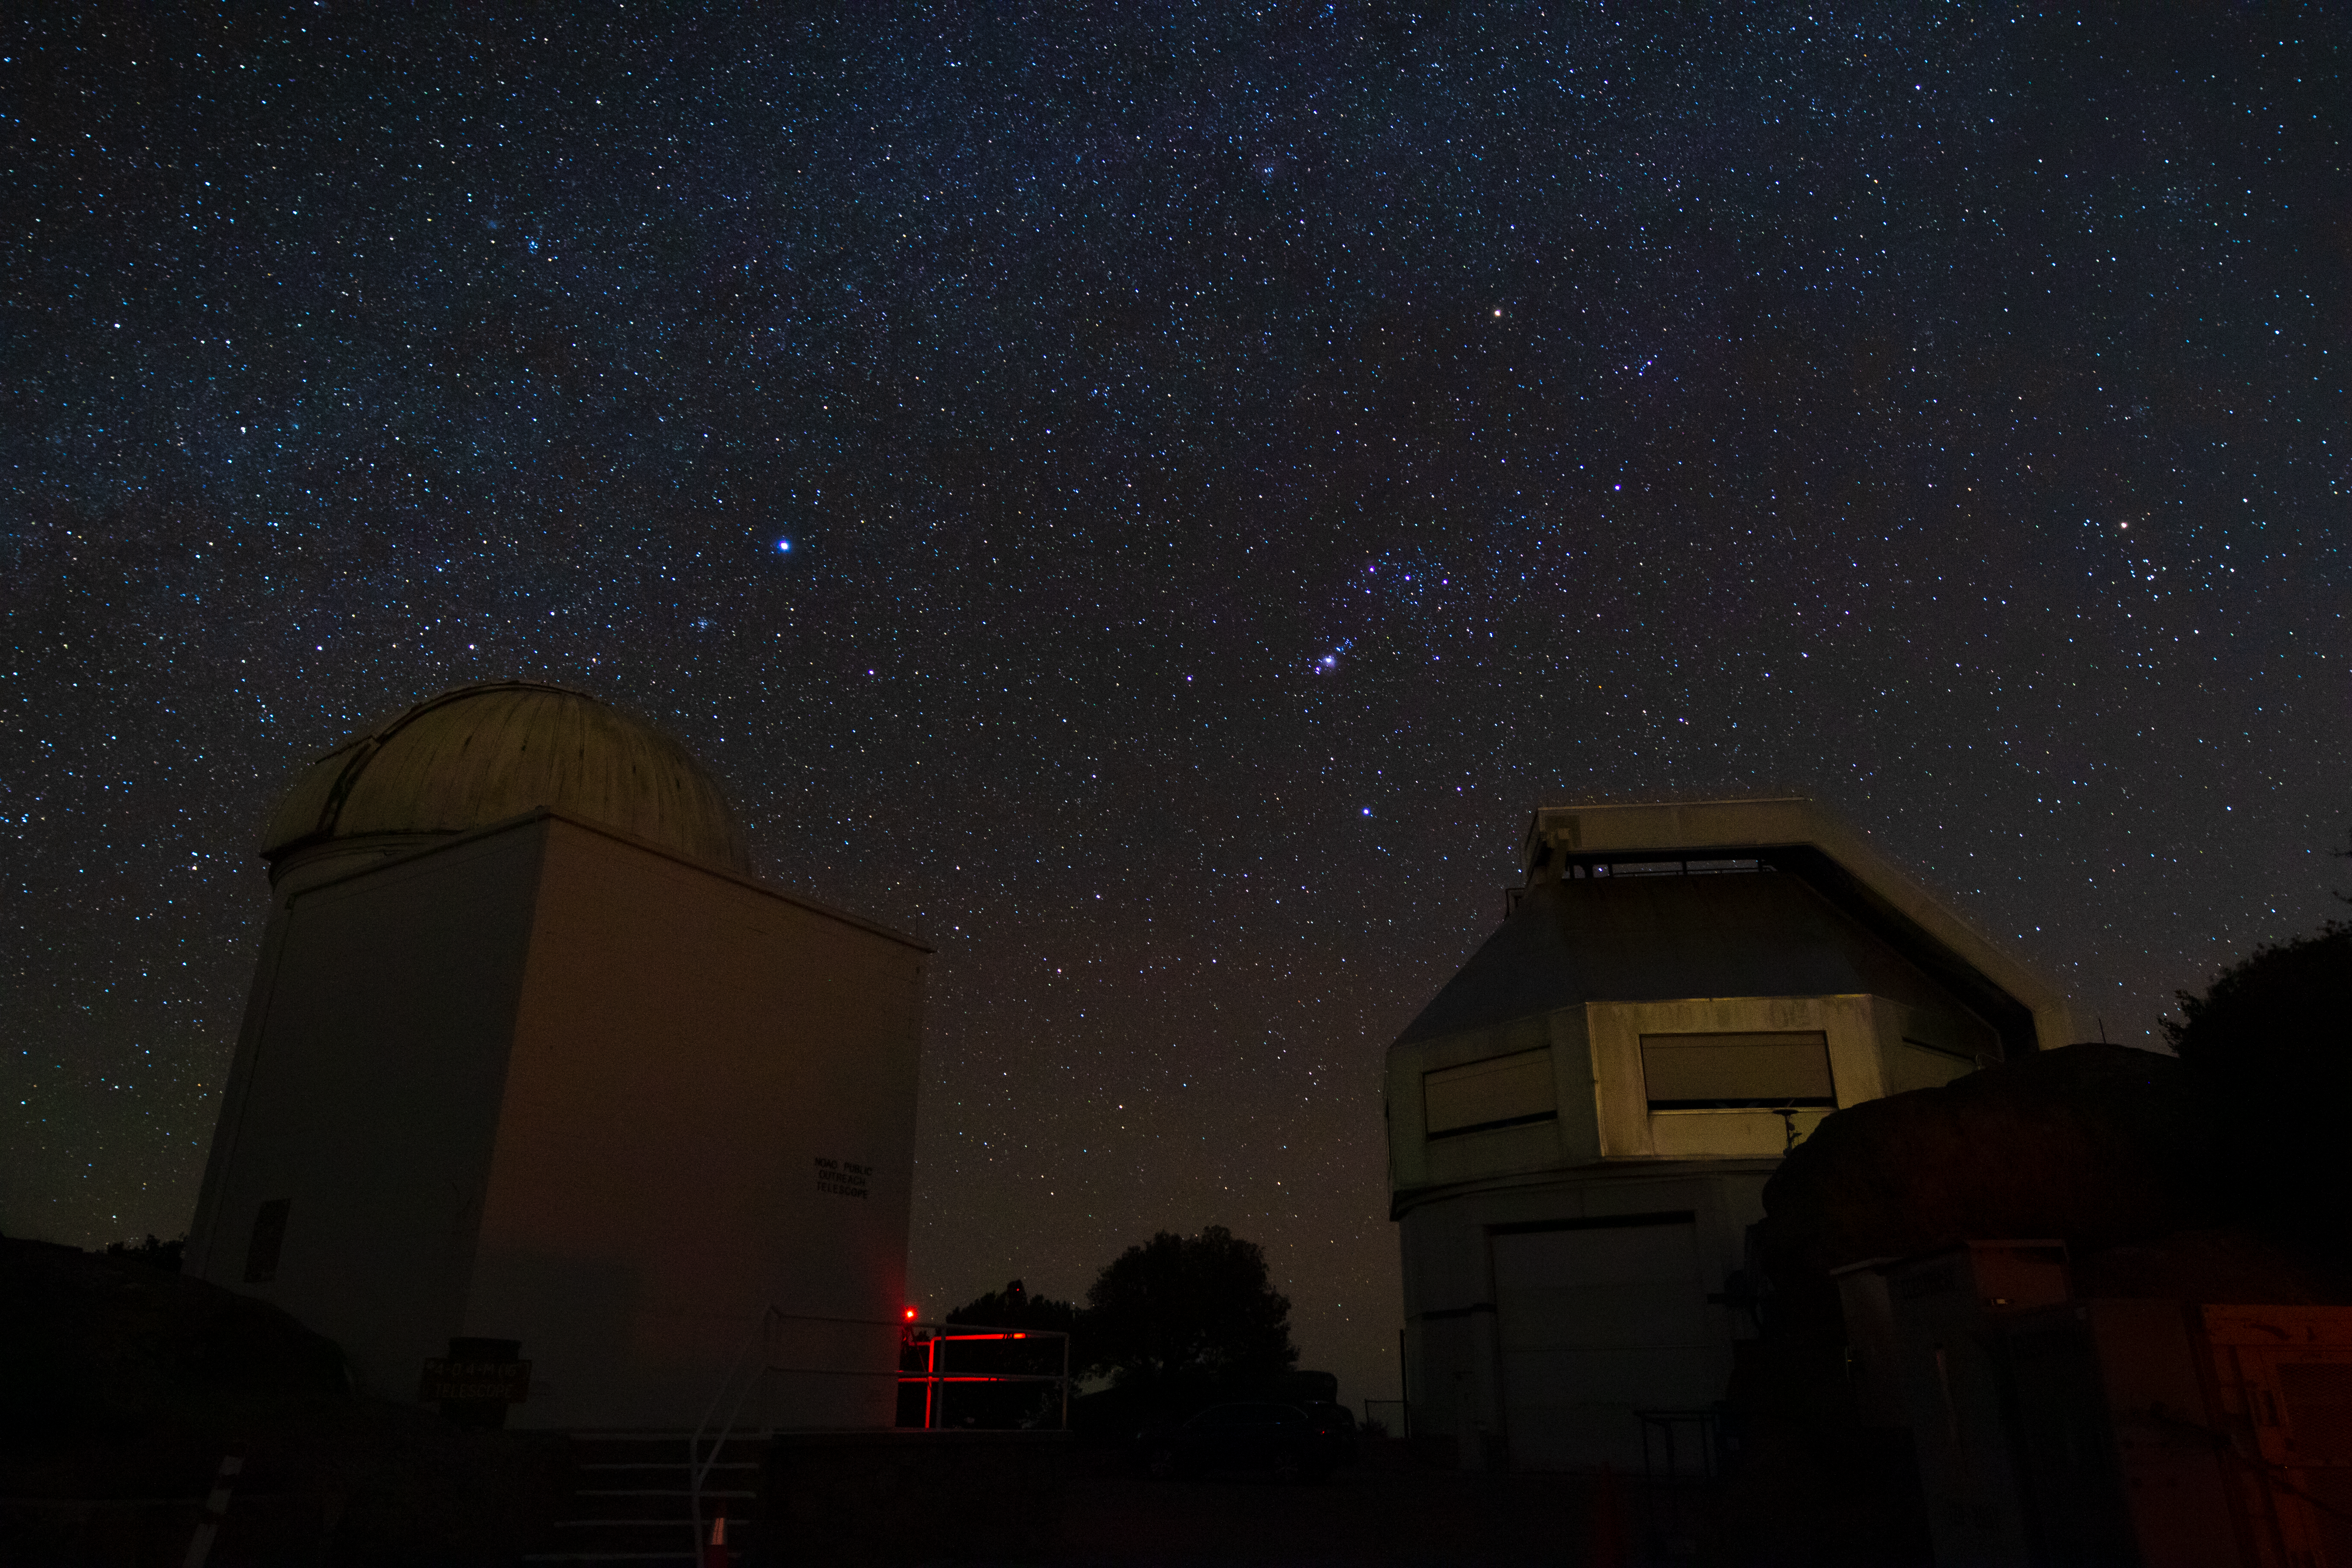

WIYN Telescopes at Night

The WIYN 0.9-meter Telescope and WIYN 3.5-meter Telescope underneath a blanket of stars at Kitt Peak National Observatory in Arizona.

Credit: Kitt Peak National Observatory/NOIRLab/NSF/AURA/P. Marenfeld